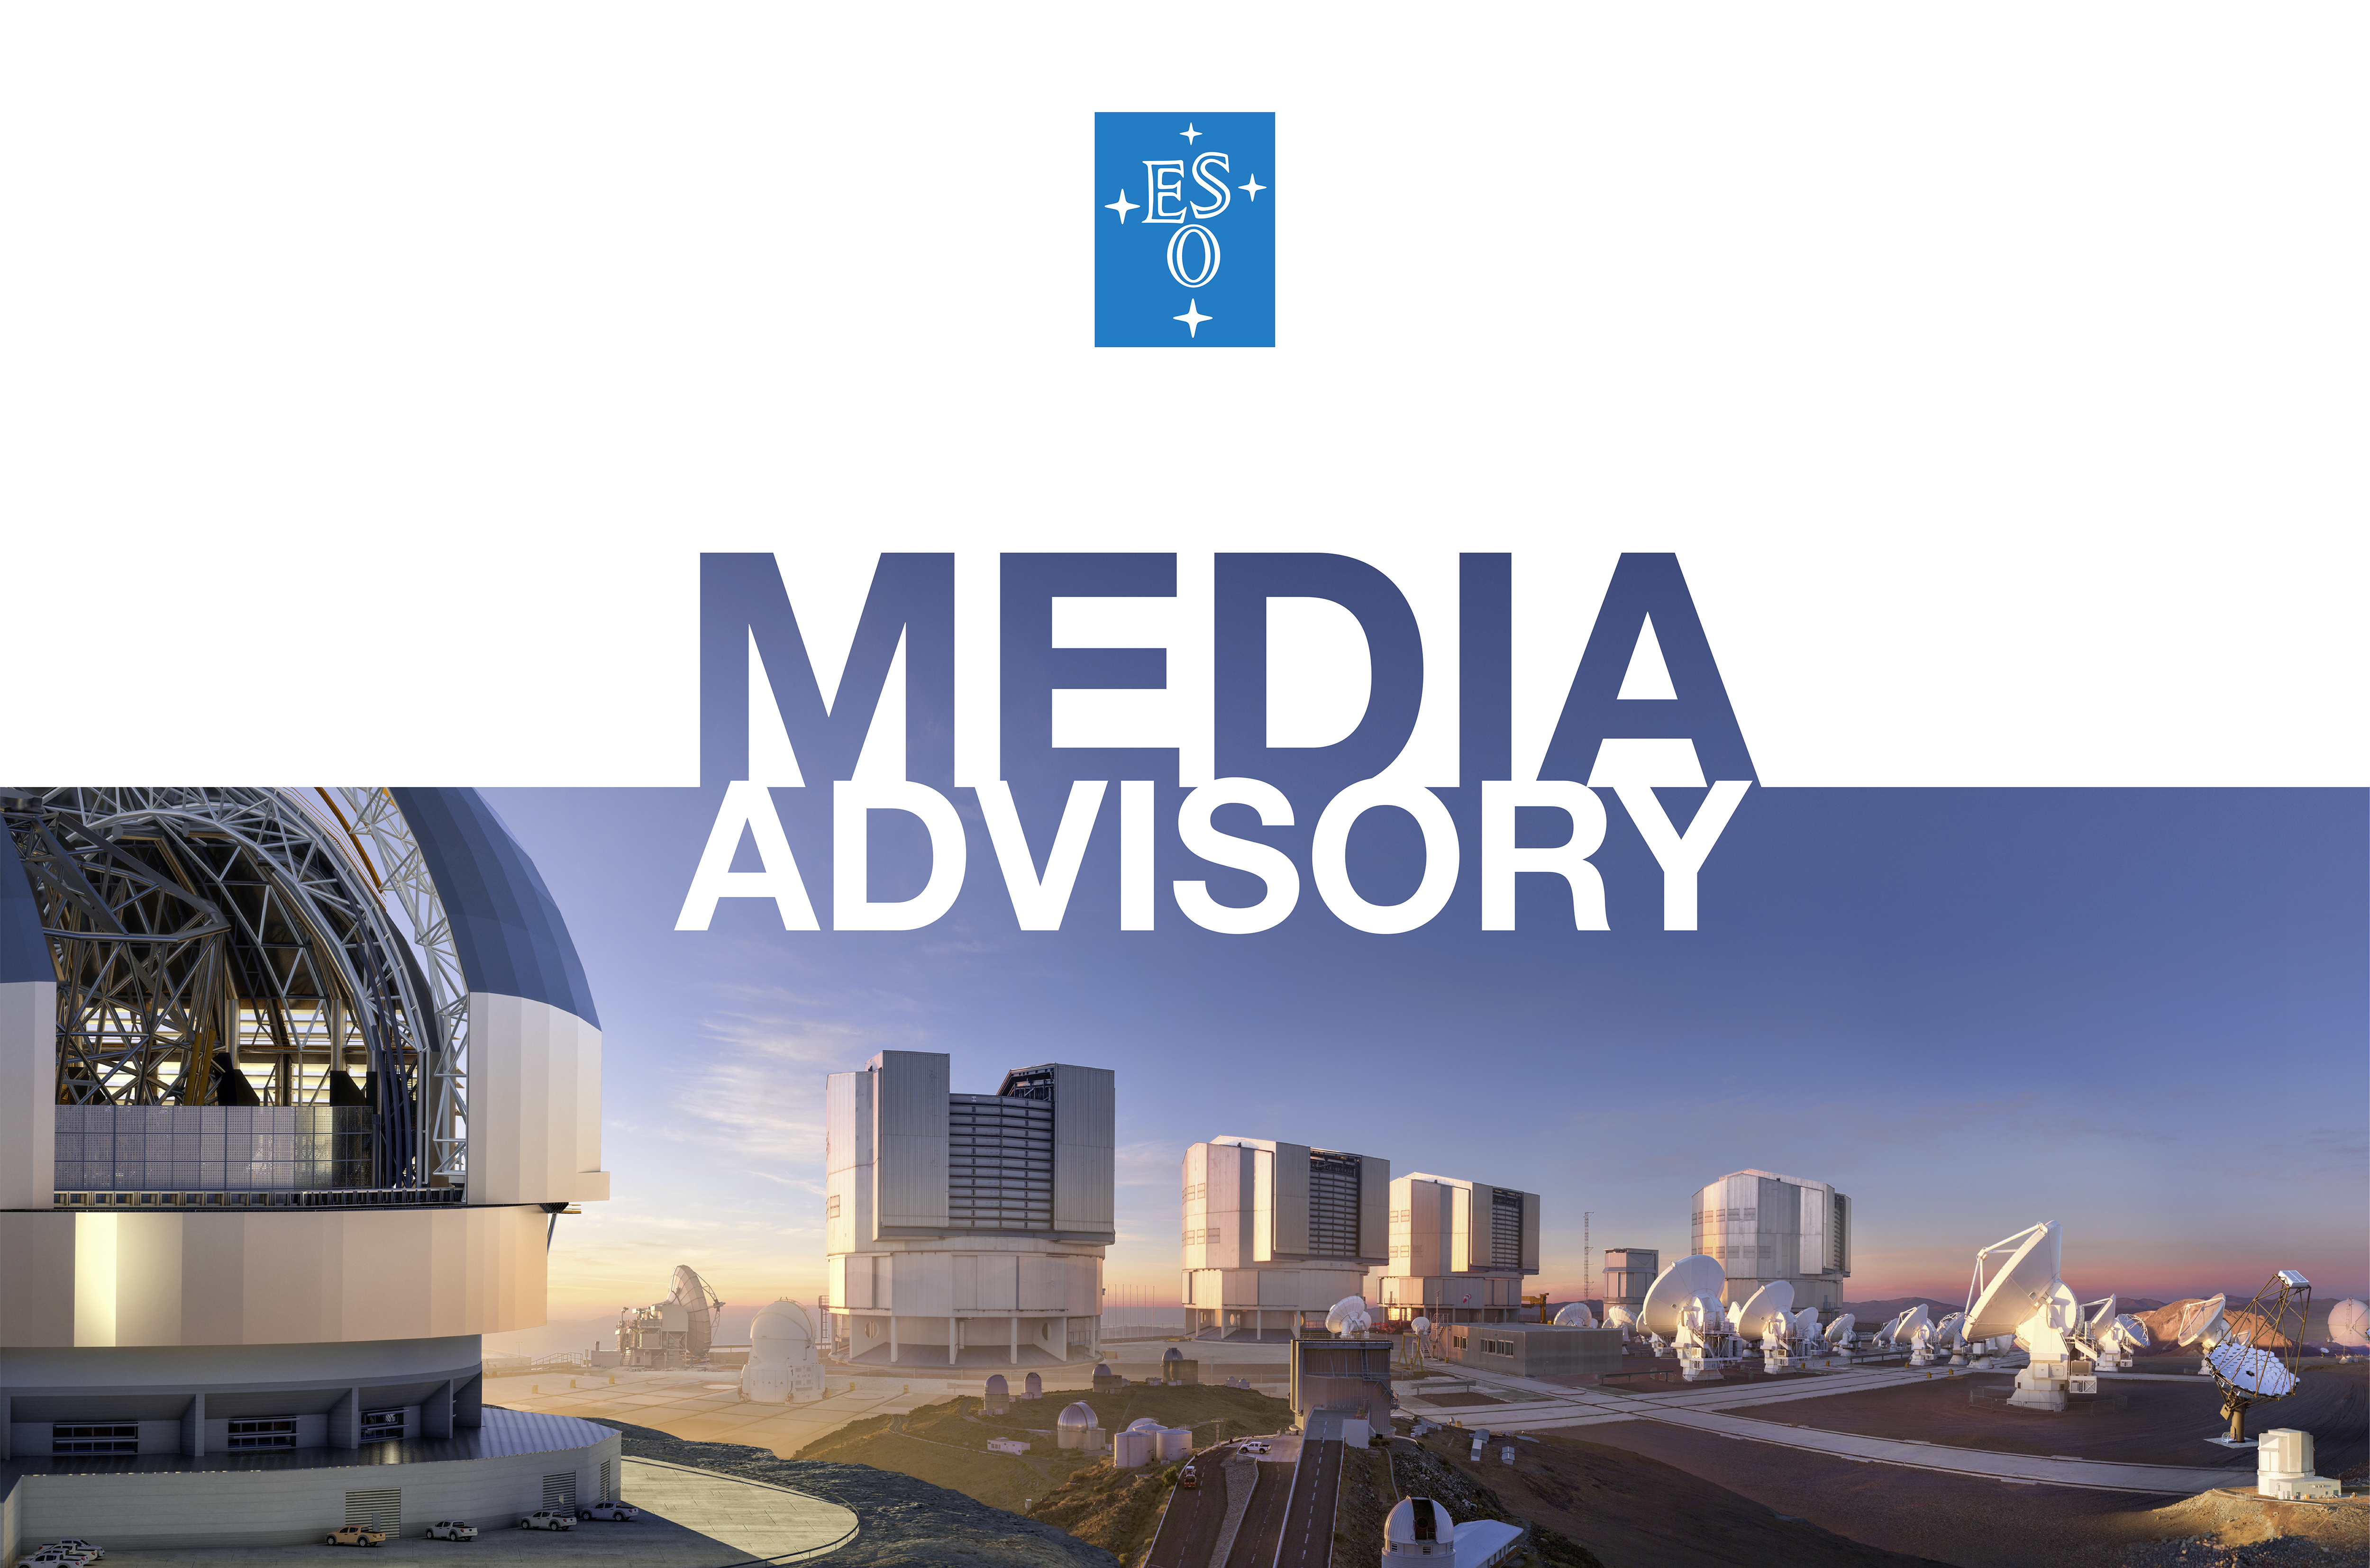

ESO Media Advisory

This image contains a collage of ESO’s telescopes at various sites in Chile.

Credit: ESO